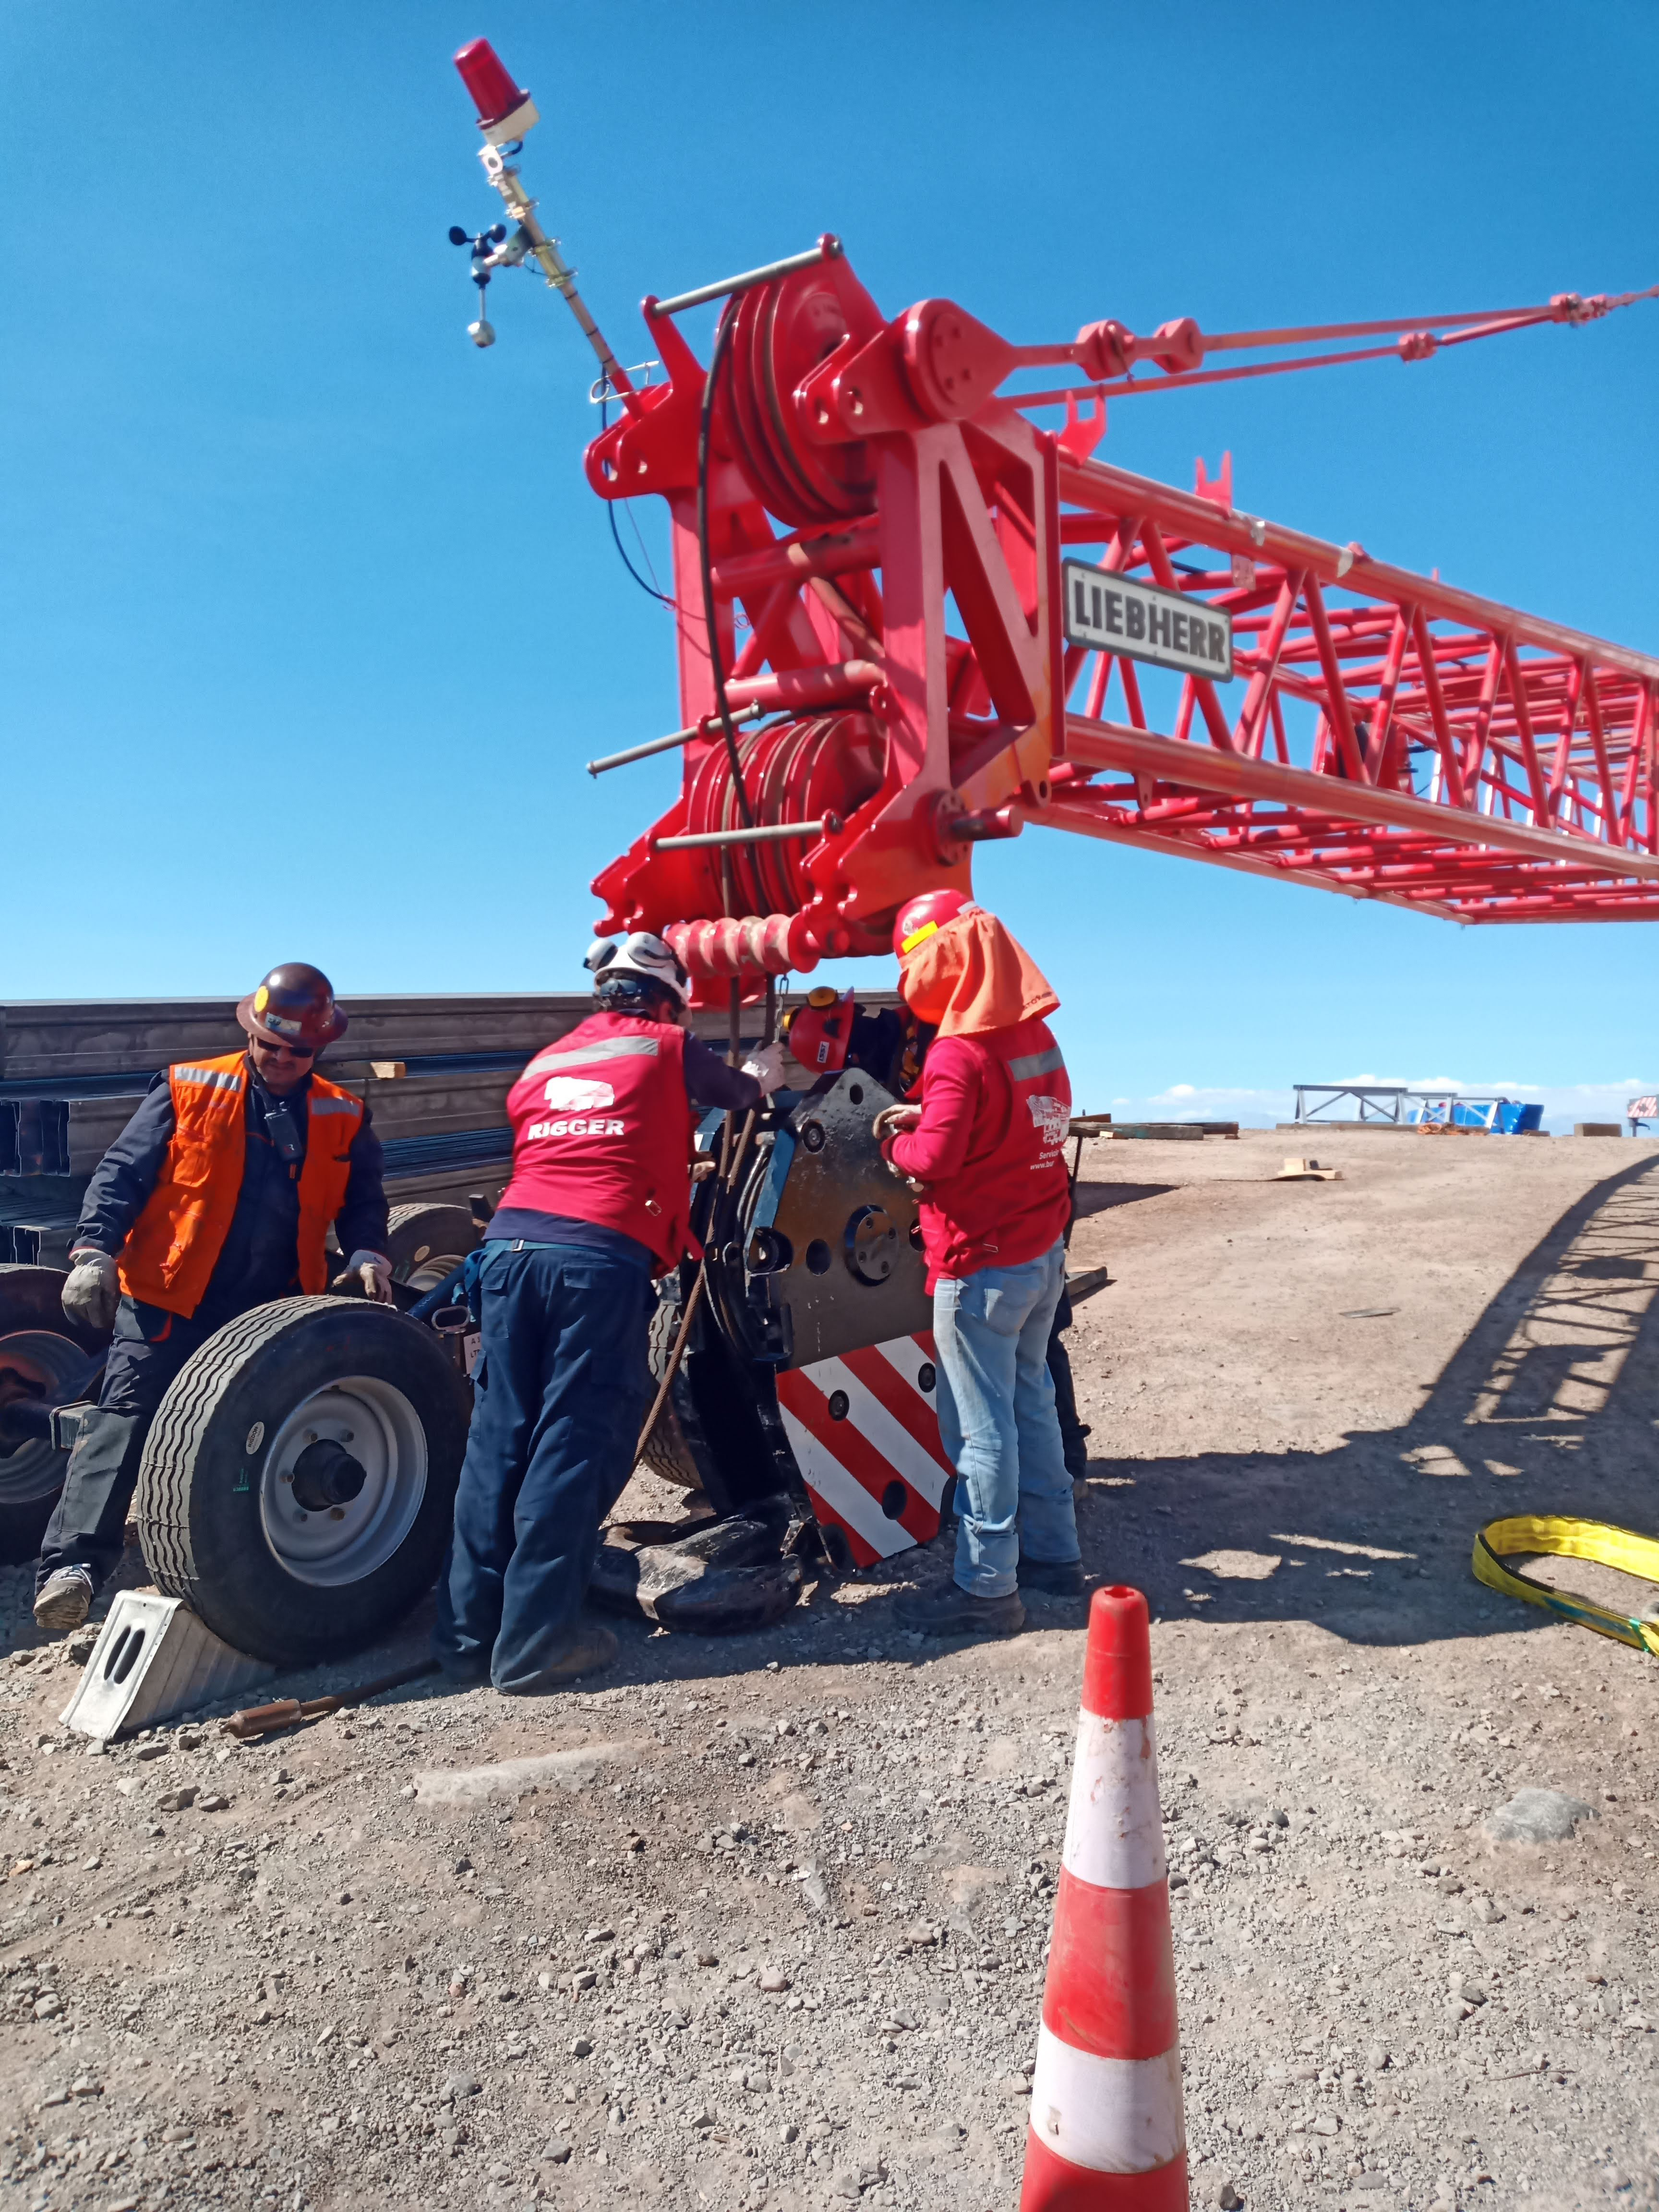

Arrival of 500 t Crane

A huge new crane has arrived on Cerro Pachón—one of the biggest cranes available in Chile! This crane will be used to lift and place heavy loads like the LSST azimuth ring segments and the supports for the Telescope Mount Assembly (TMA).

Credit: Rubin Observatory/NSF/AURA